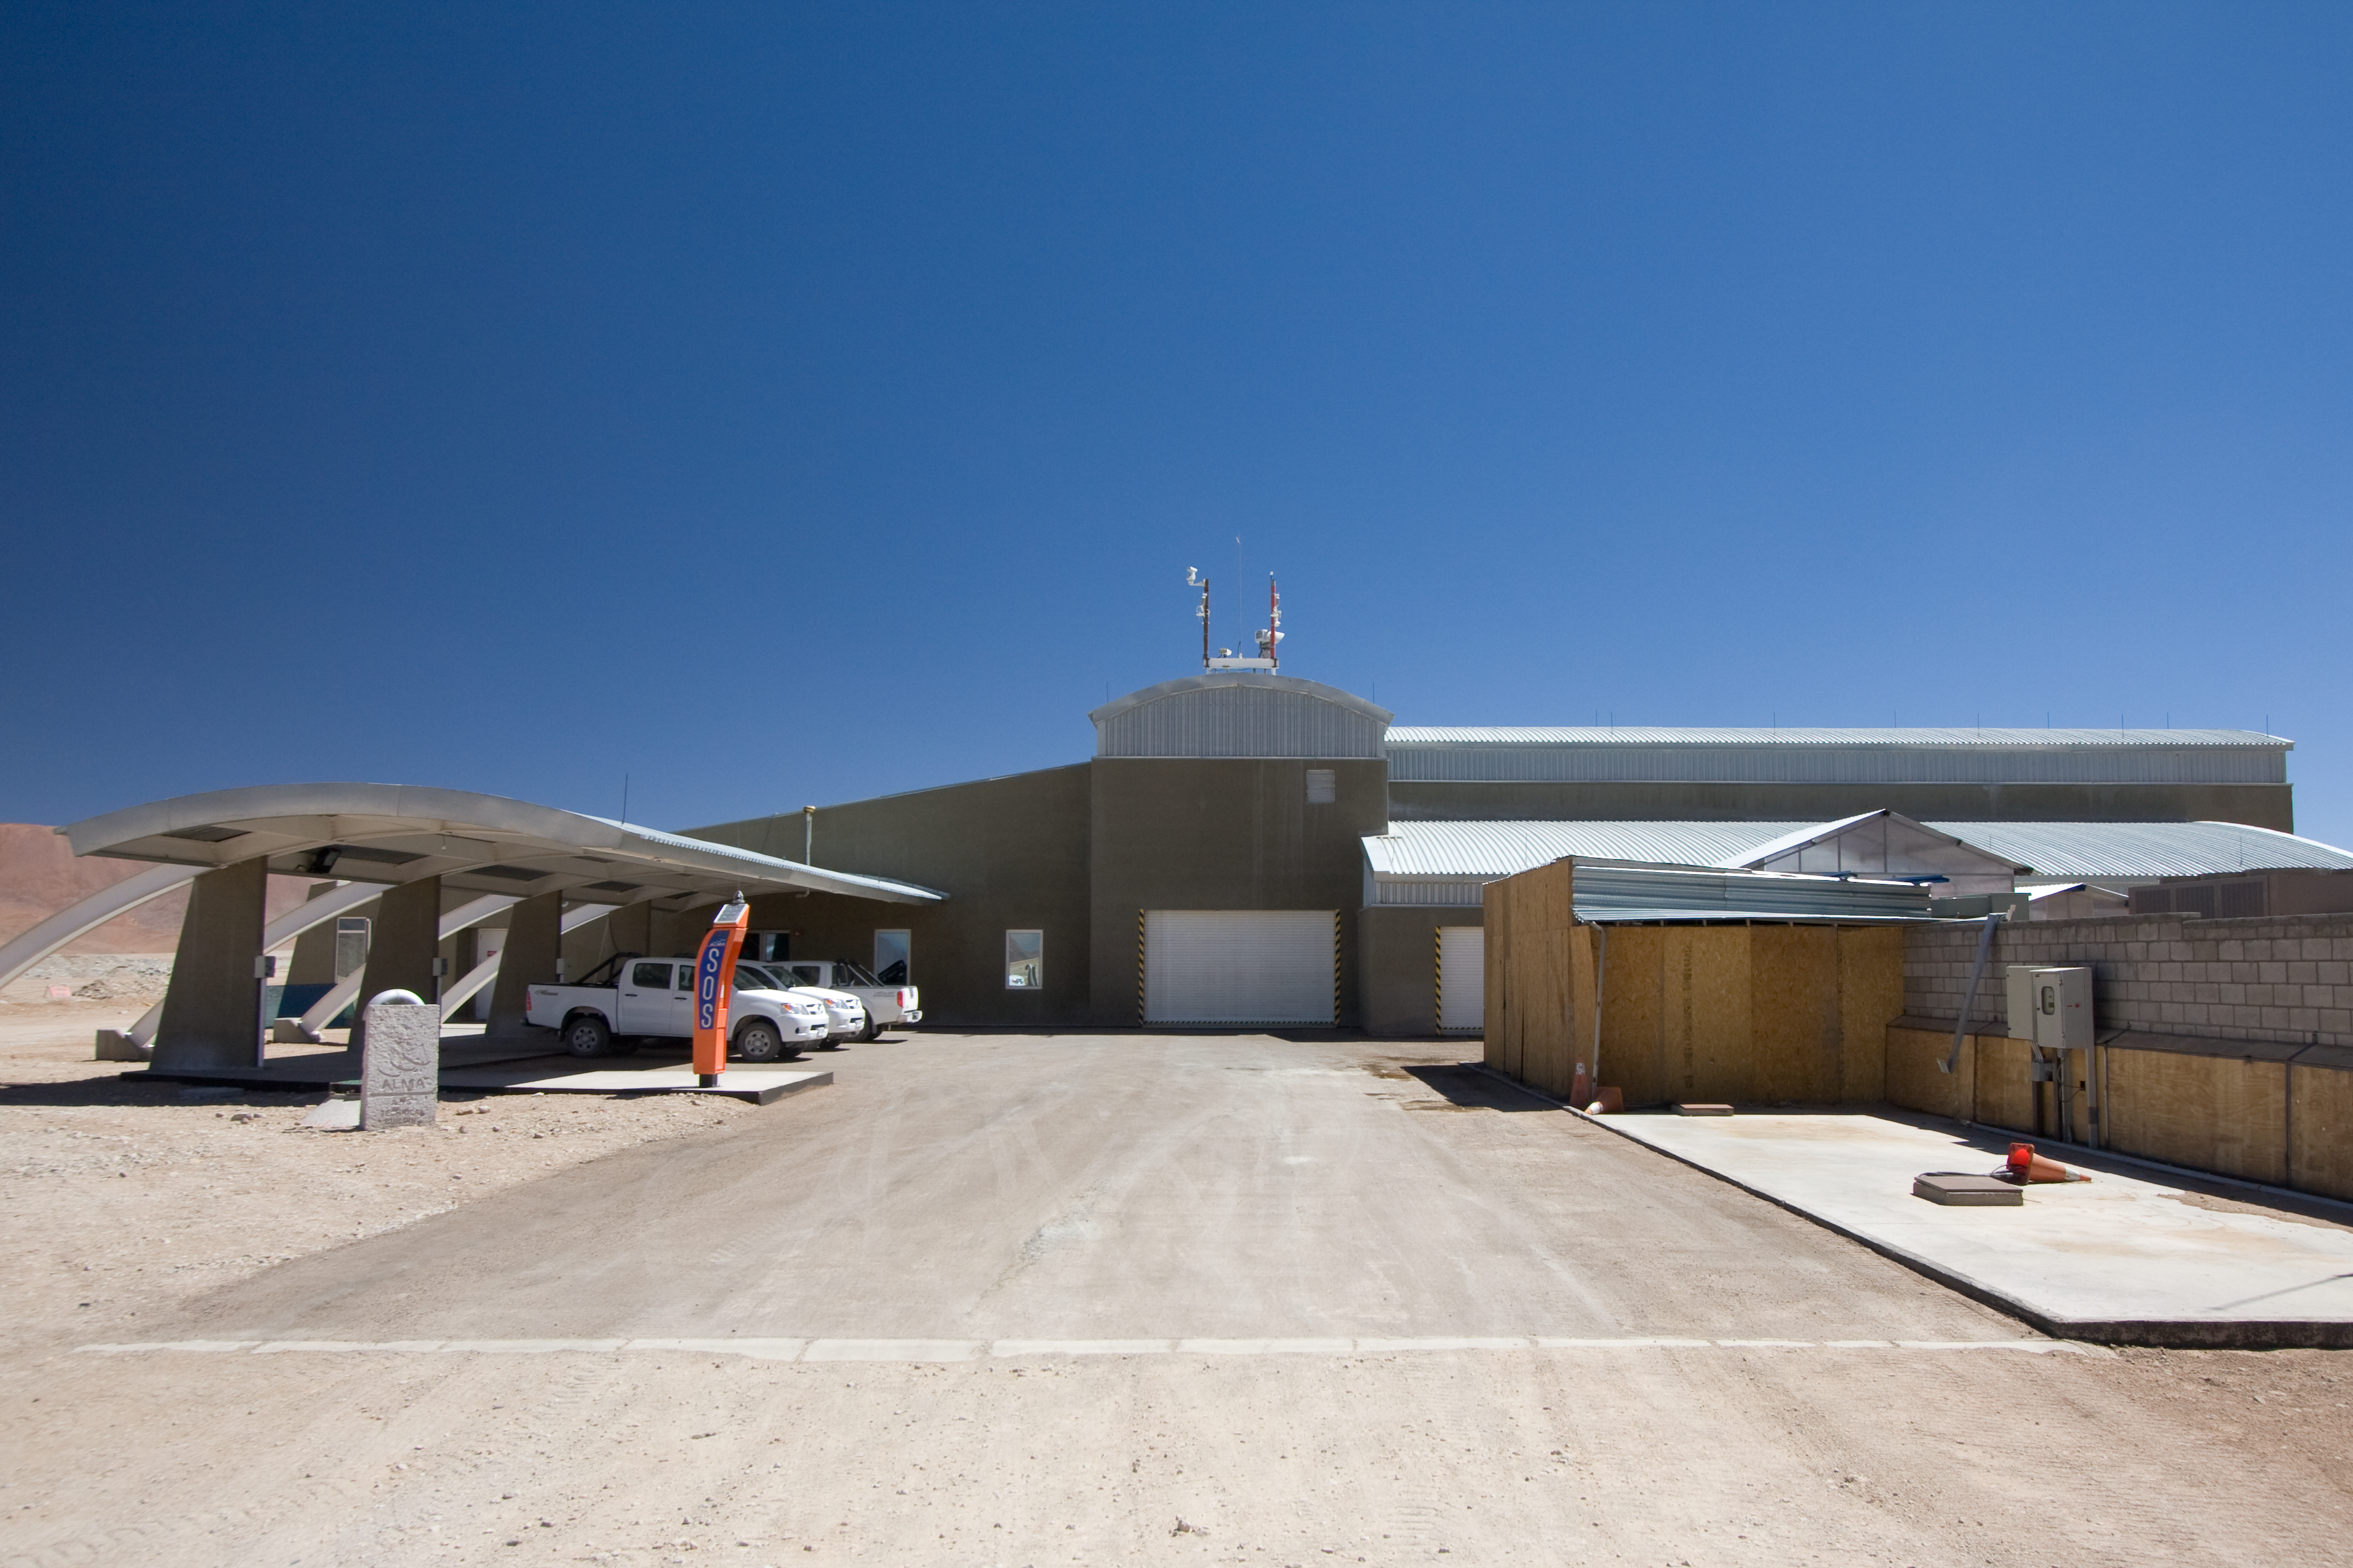

The ALMA array operations site technical building on Chajnantor

The ALMA (Atacama Large Millimeter/submillimeter Array) Array Operations Site (AOS) Technical Building on the plateau of Chajnantor, 5000 m above sea level in the Chilean Andes. ALMA is the largest ground-based astronomy project in existence, and will be comprised of a giant array of 12-m submillimetre quality antennas, with baselines of several kilometres. An additional, compact array of 7-m and 12-m antennas will complement the main array. Construction of ALMA started in 2003 and will be completed in 2012. The ALMA project is an international collaboration between Europe, East Asia and North America in cooperation with the Republic of Chile.

Credit: H. Sommer/ALMA (ESO/NAOJ/NRAO)